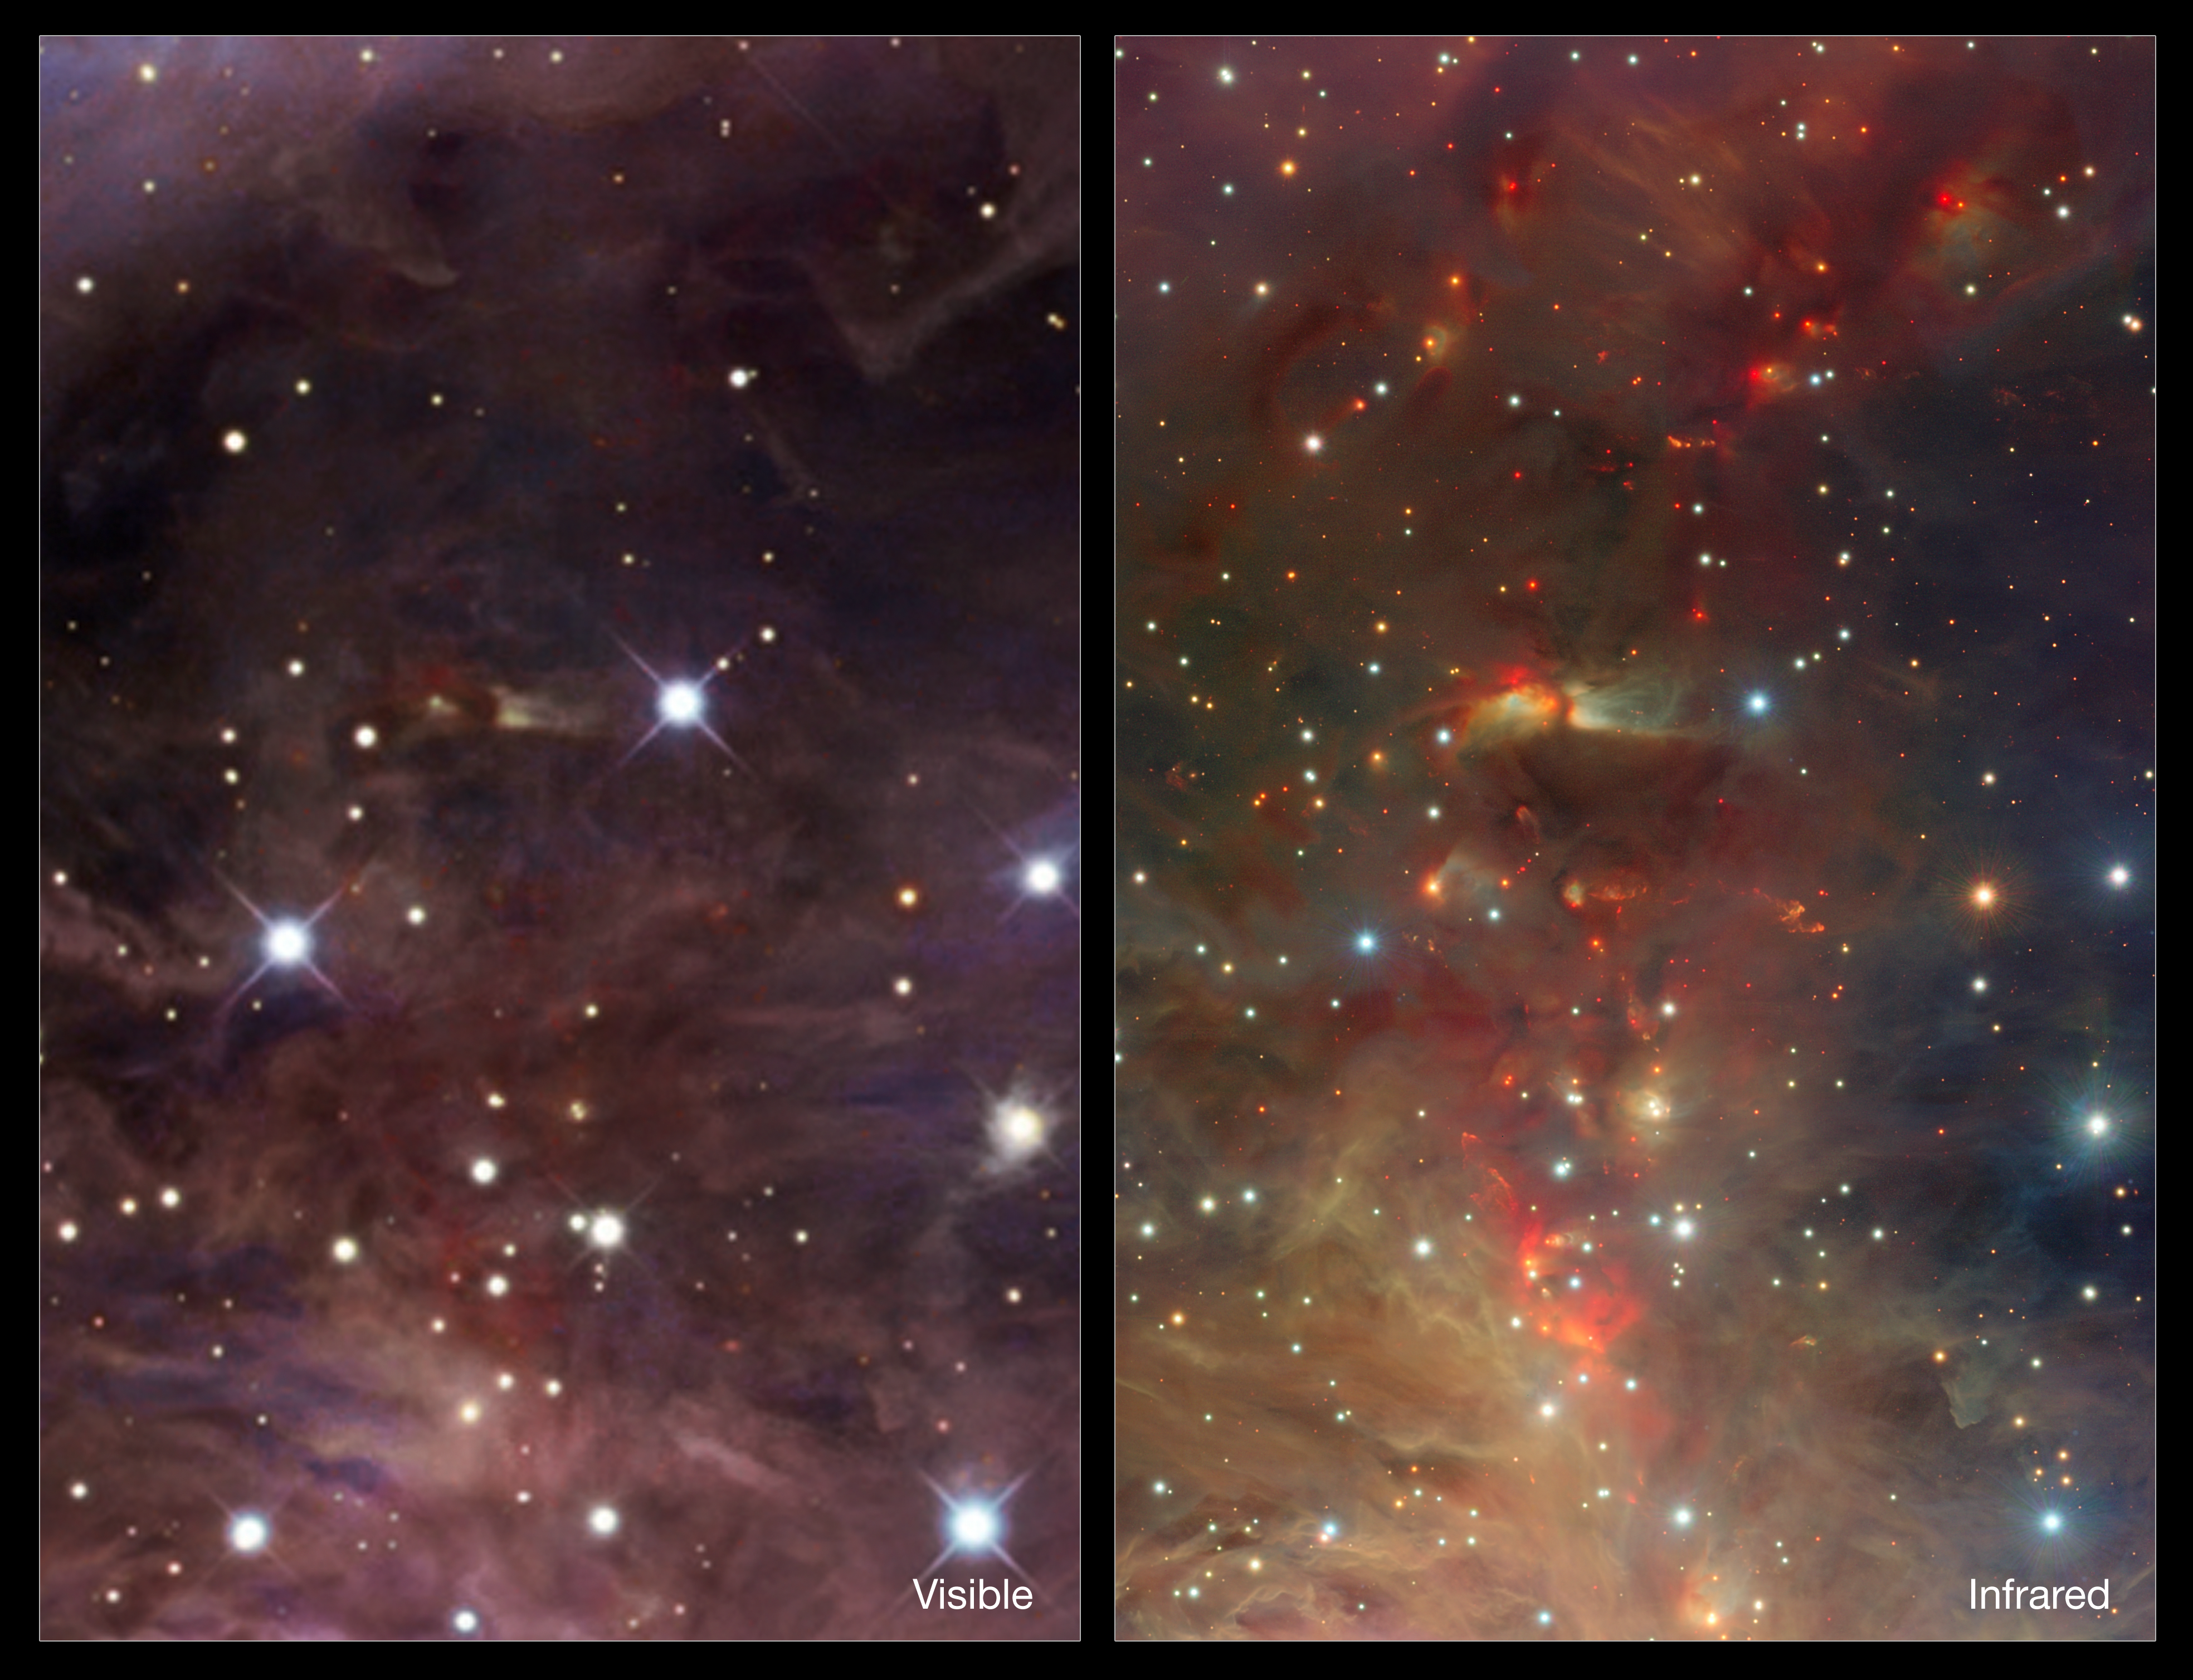

Infrared/visible comparison of an extract from the VISTA Orion Nebula image

The left-hand panel shows a dusty region of the Orion Nebula in visible light. On the right the VISTA infrared view is shown. By observing infrared light many new features appear, including many young stars and their outflows. These strange features are of great interest to astronomers studying the birth and youth of stars.

Credit: ESO/J. Emerson/VISTA & R. Gendler. Acknowledgment: Cambridge Astronomical Survey Unit